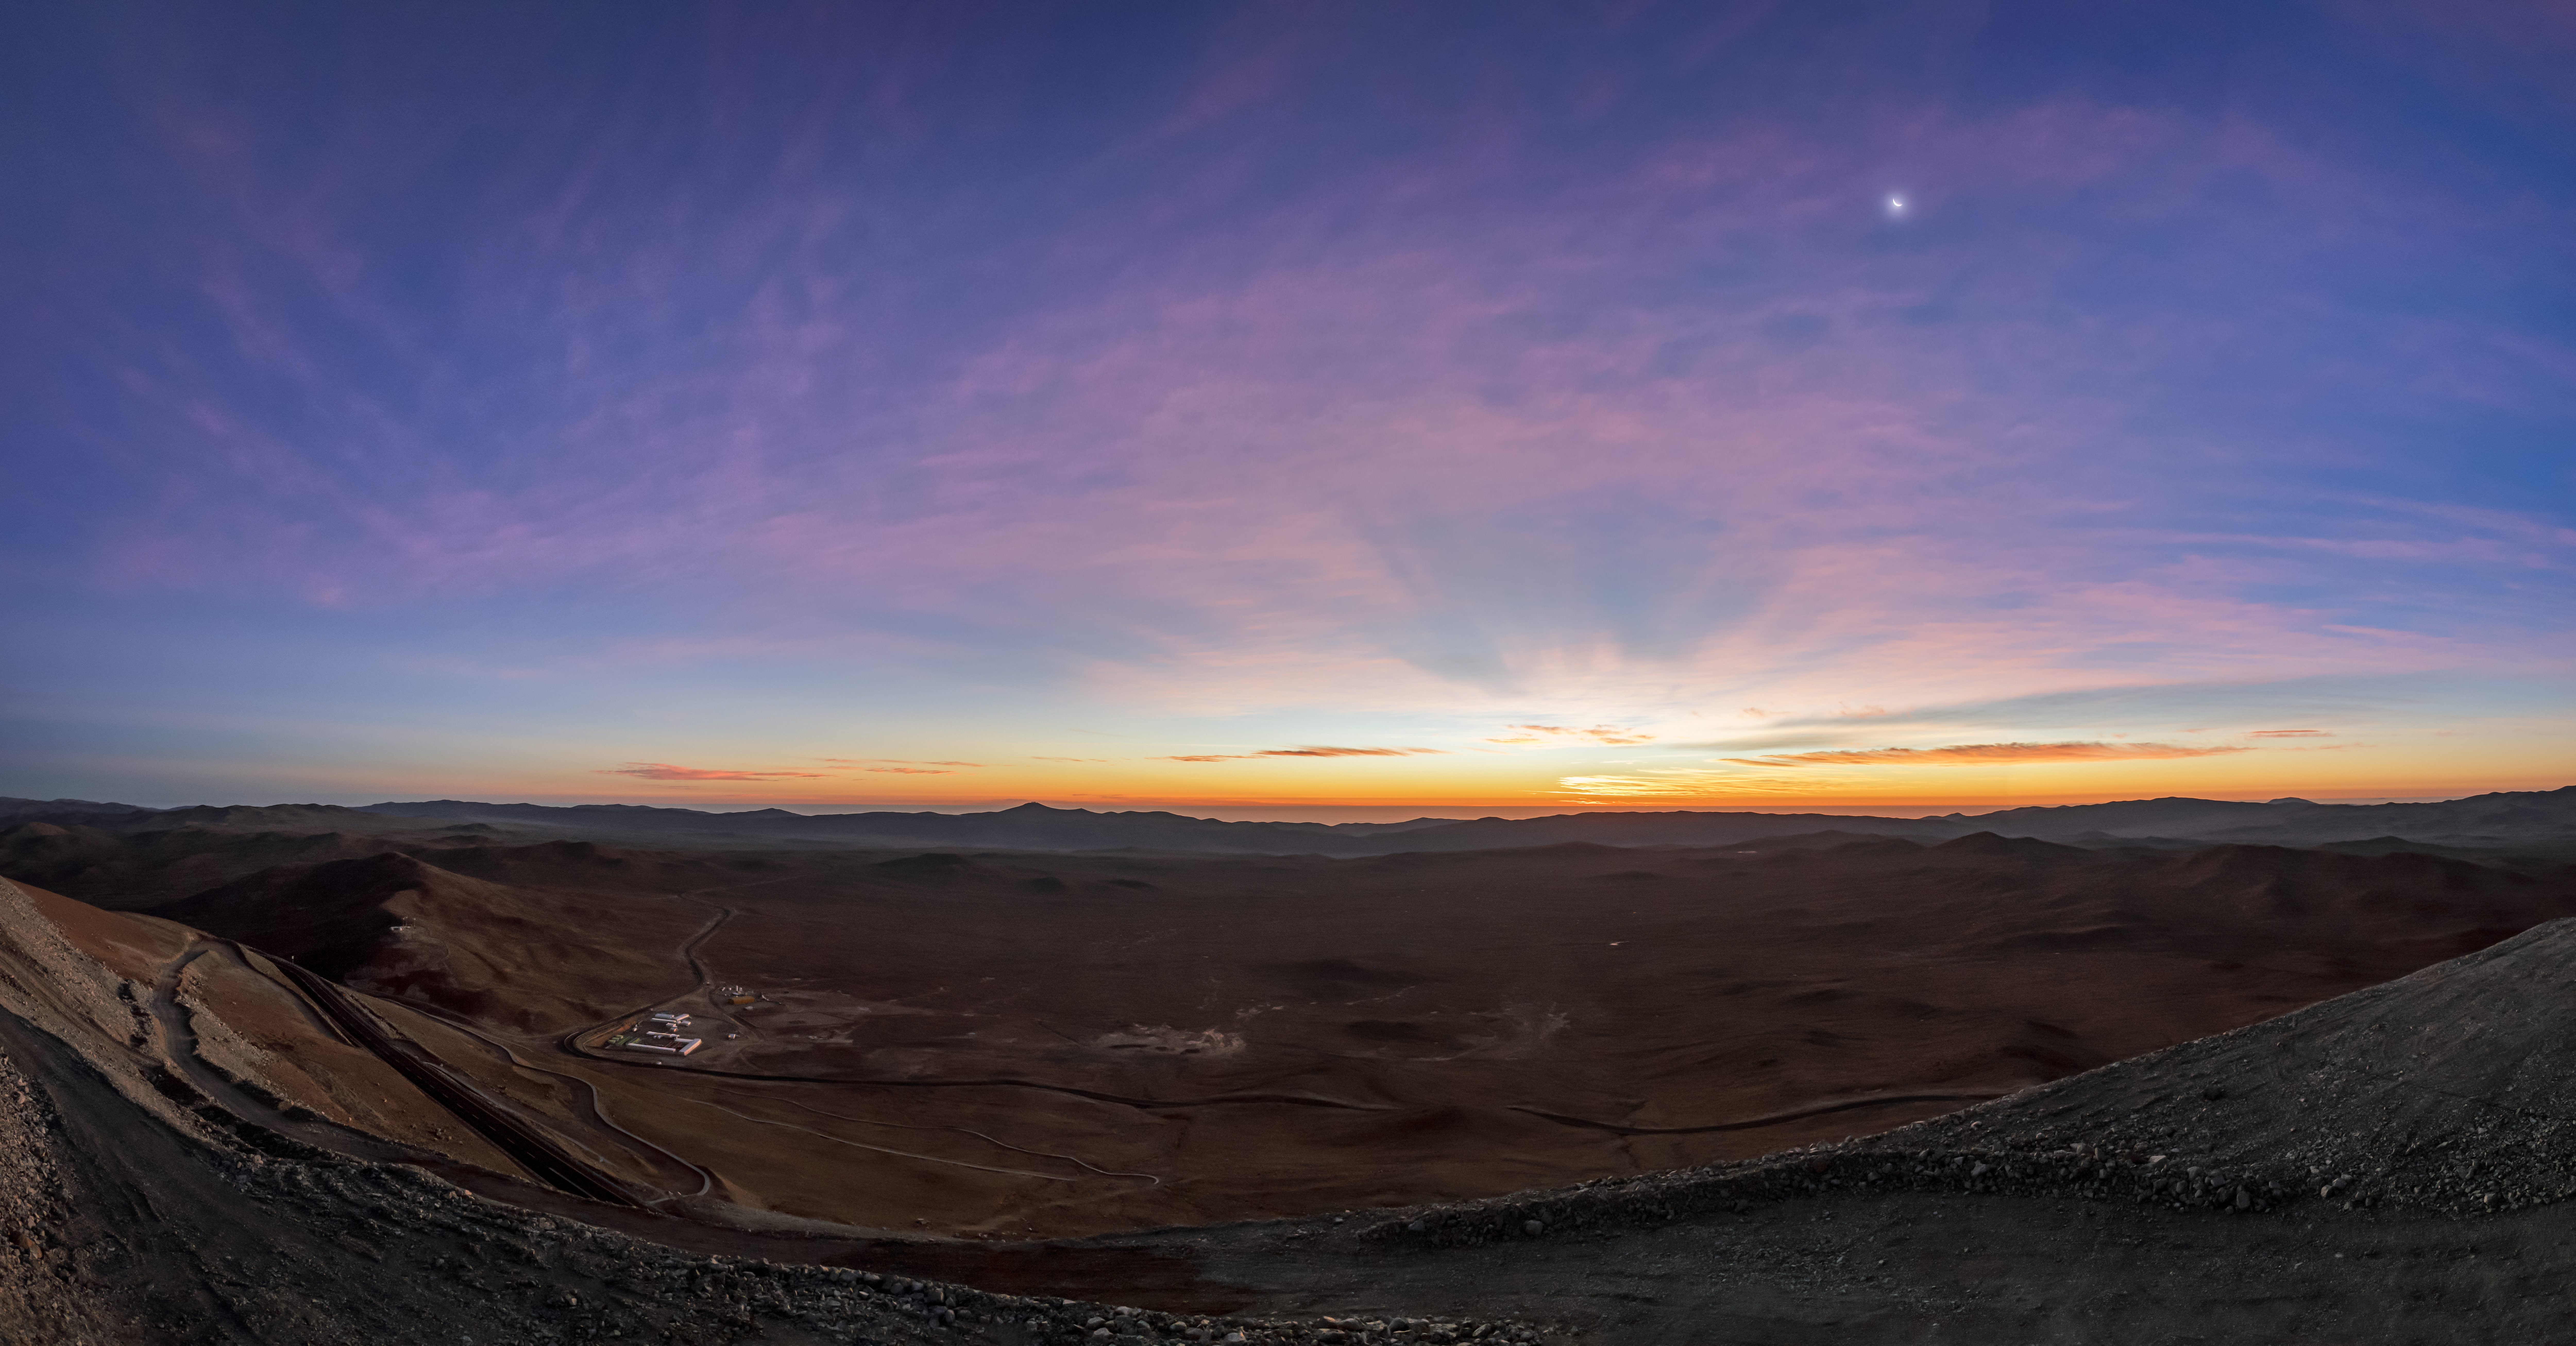

The Moon above the ELT site

A glorious sunrise in Northern Chile at the site where the Extremely Large Telescope is being constructed.

Credit: ESO/P. Horálek